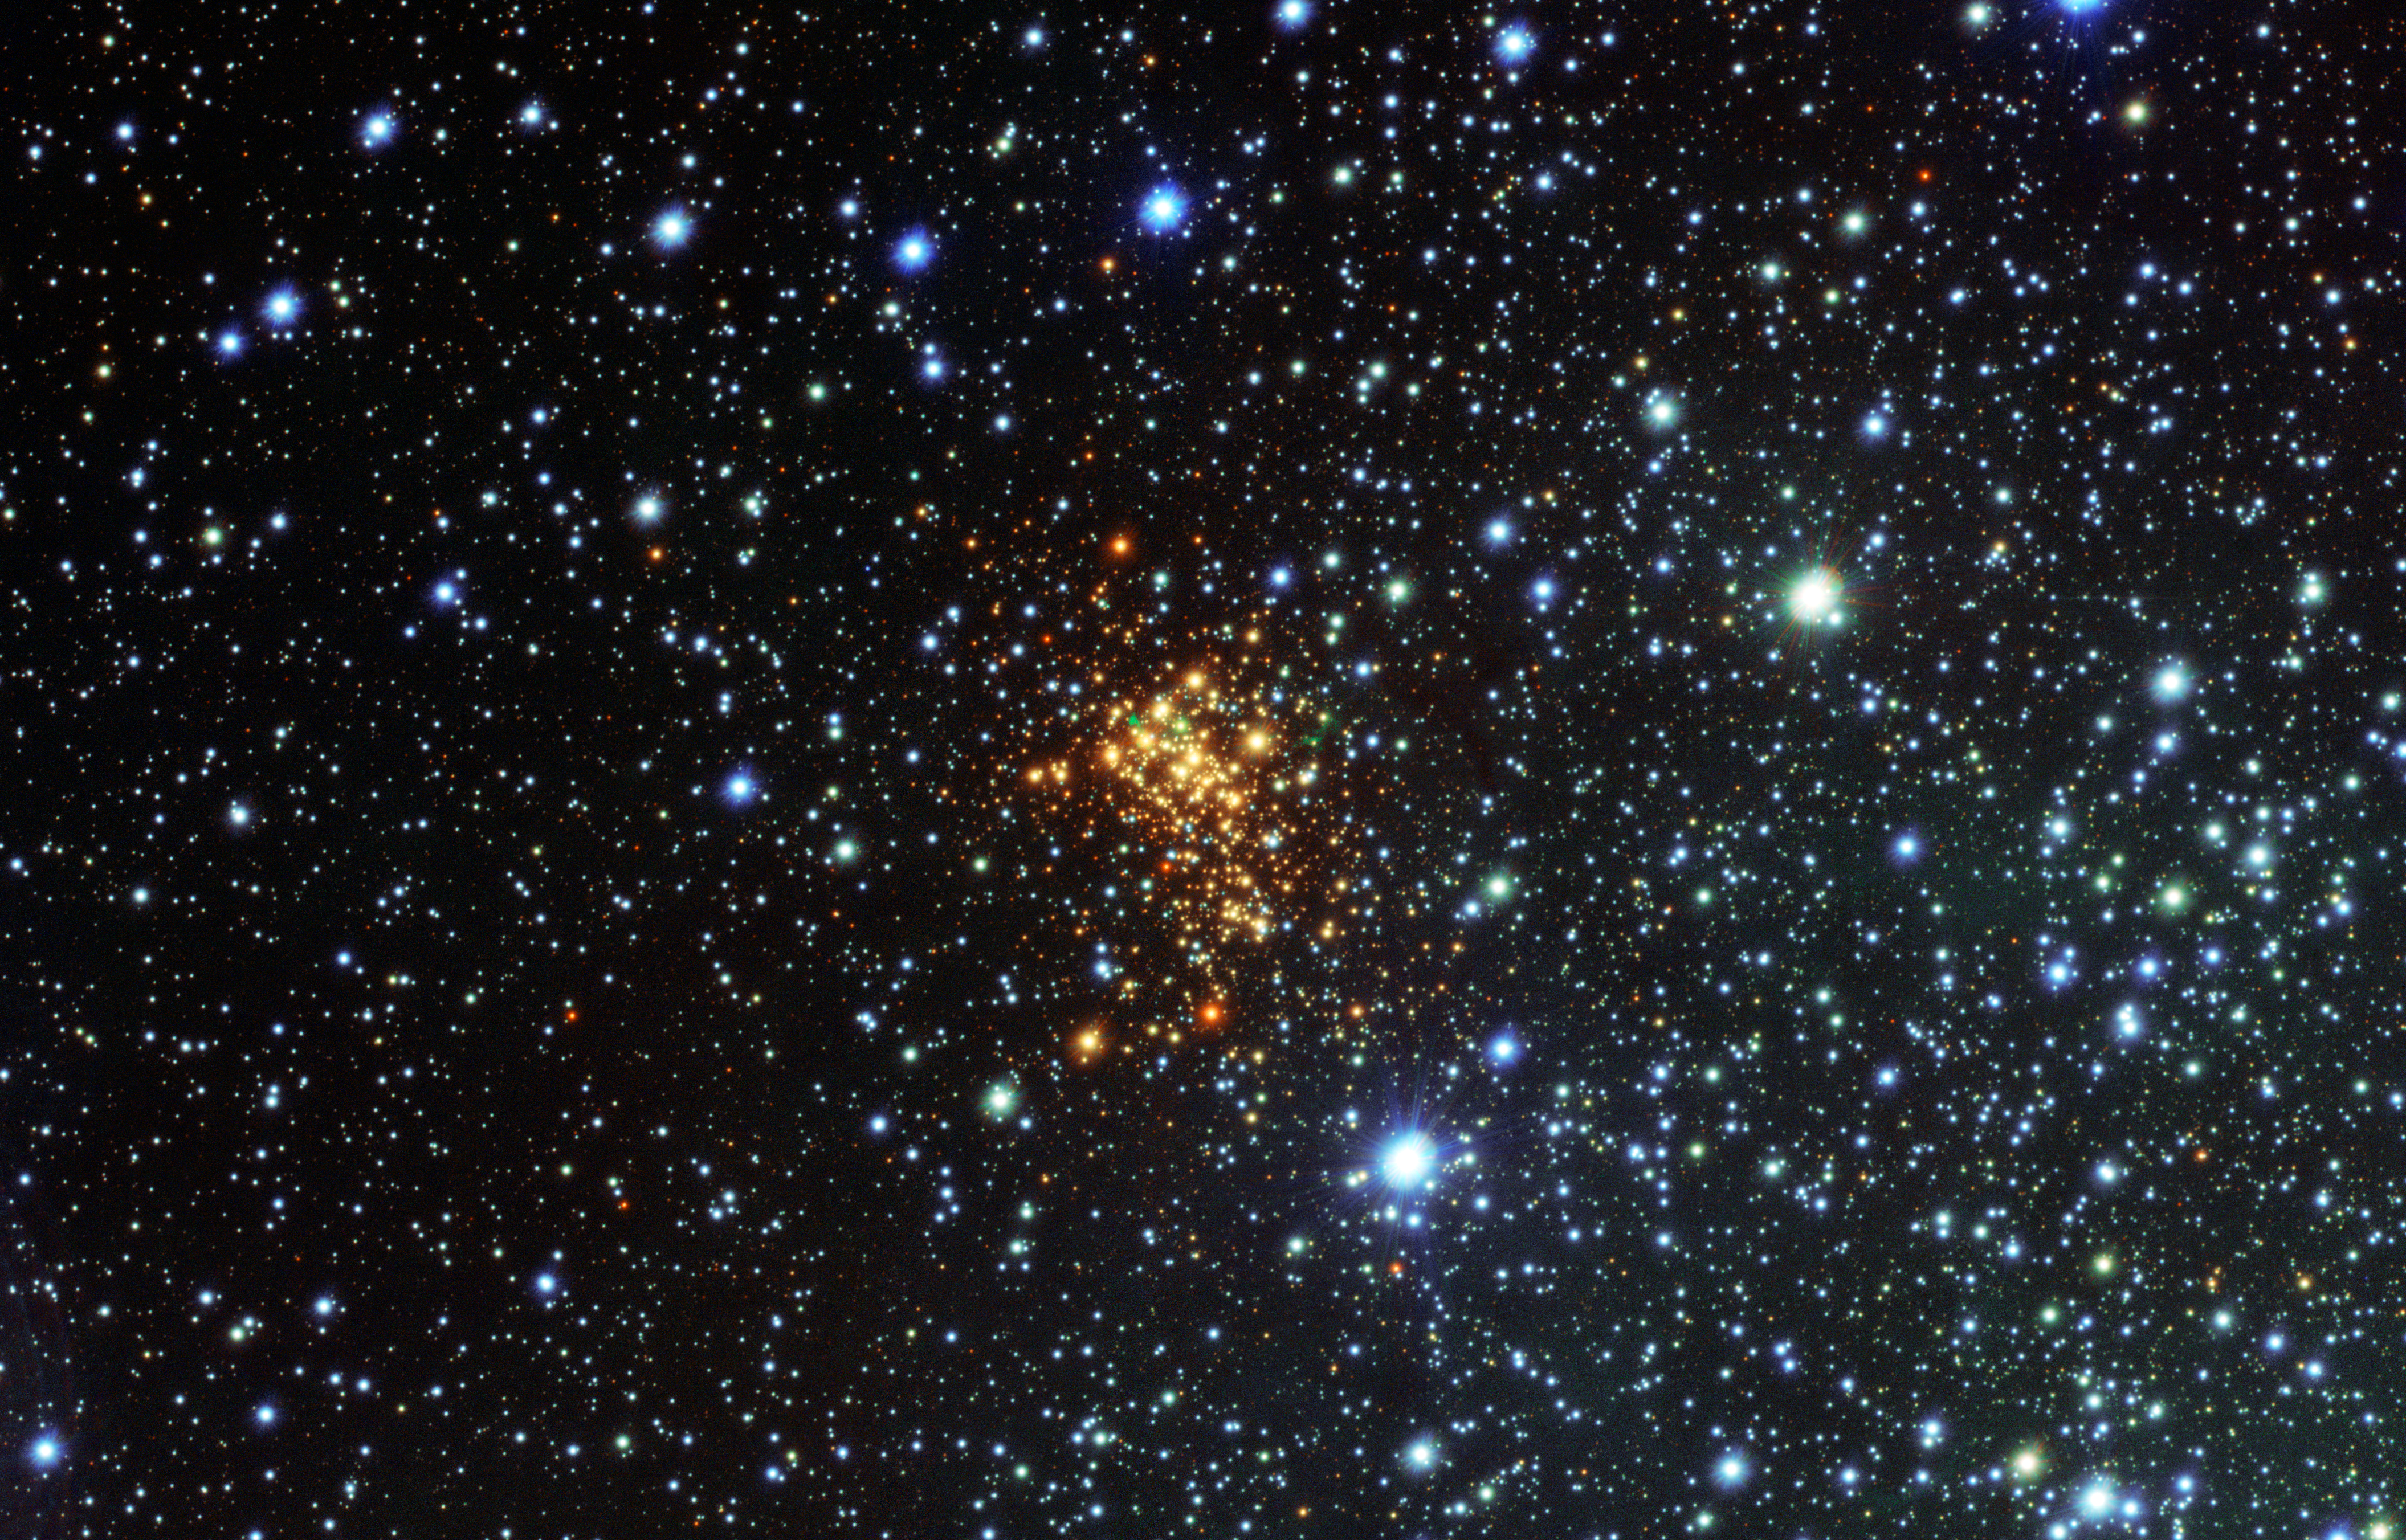

Surprise cloud around vast star

This new picture from the VLT Survey Telescope (VST) at ESO's Paranal Observatory shows the remarkable super star cluster Westerlund 1 (eso1034). This exceptionally bright cluster lies about 16 000 light-years from Earth in the southern constellation of Ara (The Altar). It contains hundreds of very massive and brilliant stars, all of which are just a few million years old — babies by stellar standards. But our view of this cluster is hampered by gas and dust that prevents most of the visible light from the cluster's stars from getting to Earth.

Now, astronomers studying images of Westerlund 1 from a new survey of the southern skies [1] have spotted something unexpected in this cluster. Around one of the stars — known as W26, a red supergiant and possibly the biggest star known— they have discovered clouds of glowing hydrogen gas, shown as green features in this new image.

Such glowing clouds around massive stars are very rare, and are even rarer around a red supergiant— this is the first ionised nebula discovered around such a star. W26 itself would be too cool to make the gas glow; the astronomers speculate that the source of the ionising radiation may be either hot blue stars elsewhere in the cluster, or possibly a fainter, but much hotter, companion star to W26.

W26 will eventually explode as a supernova. The nebula that surrounds it is very similar to the nebula surrounding SN1987A, the remnants of a star that went supernova in 1987 [2]. SN1987A was the closest observed supernova to Earth since 1604, and as such it gave astronomers a chance to explore the properties of these explosions. Studying objects like this new nebula around W26 will help astronomers to understand the mass loss processes around these massive stars, which eventually lead to their explosive demise.

Notes
[1] This picture forms part of a detailed public survey of a large part of the Milky Way called VPHAS+ that is using the power of the VST to search for new objects such as young stars and planetary nebulae. A spectacular recent picture of the Prawn Nebula was made using observations from the same survey.

[2] This nebula is thought to have surrounded SN1987A’s progenitor star since before it went supernova.

Credit: ESO/VPHAS+ Survey/N. Wright